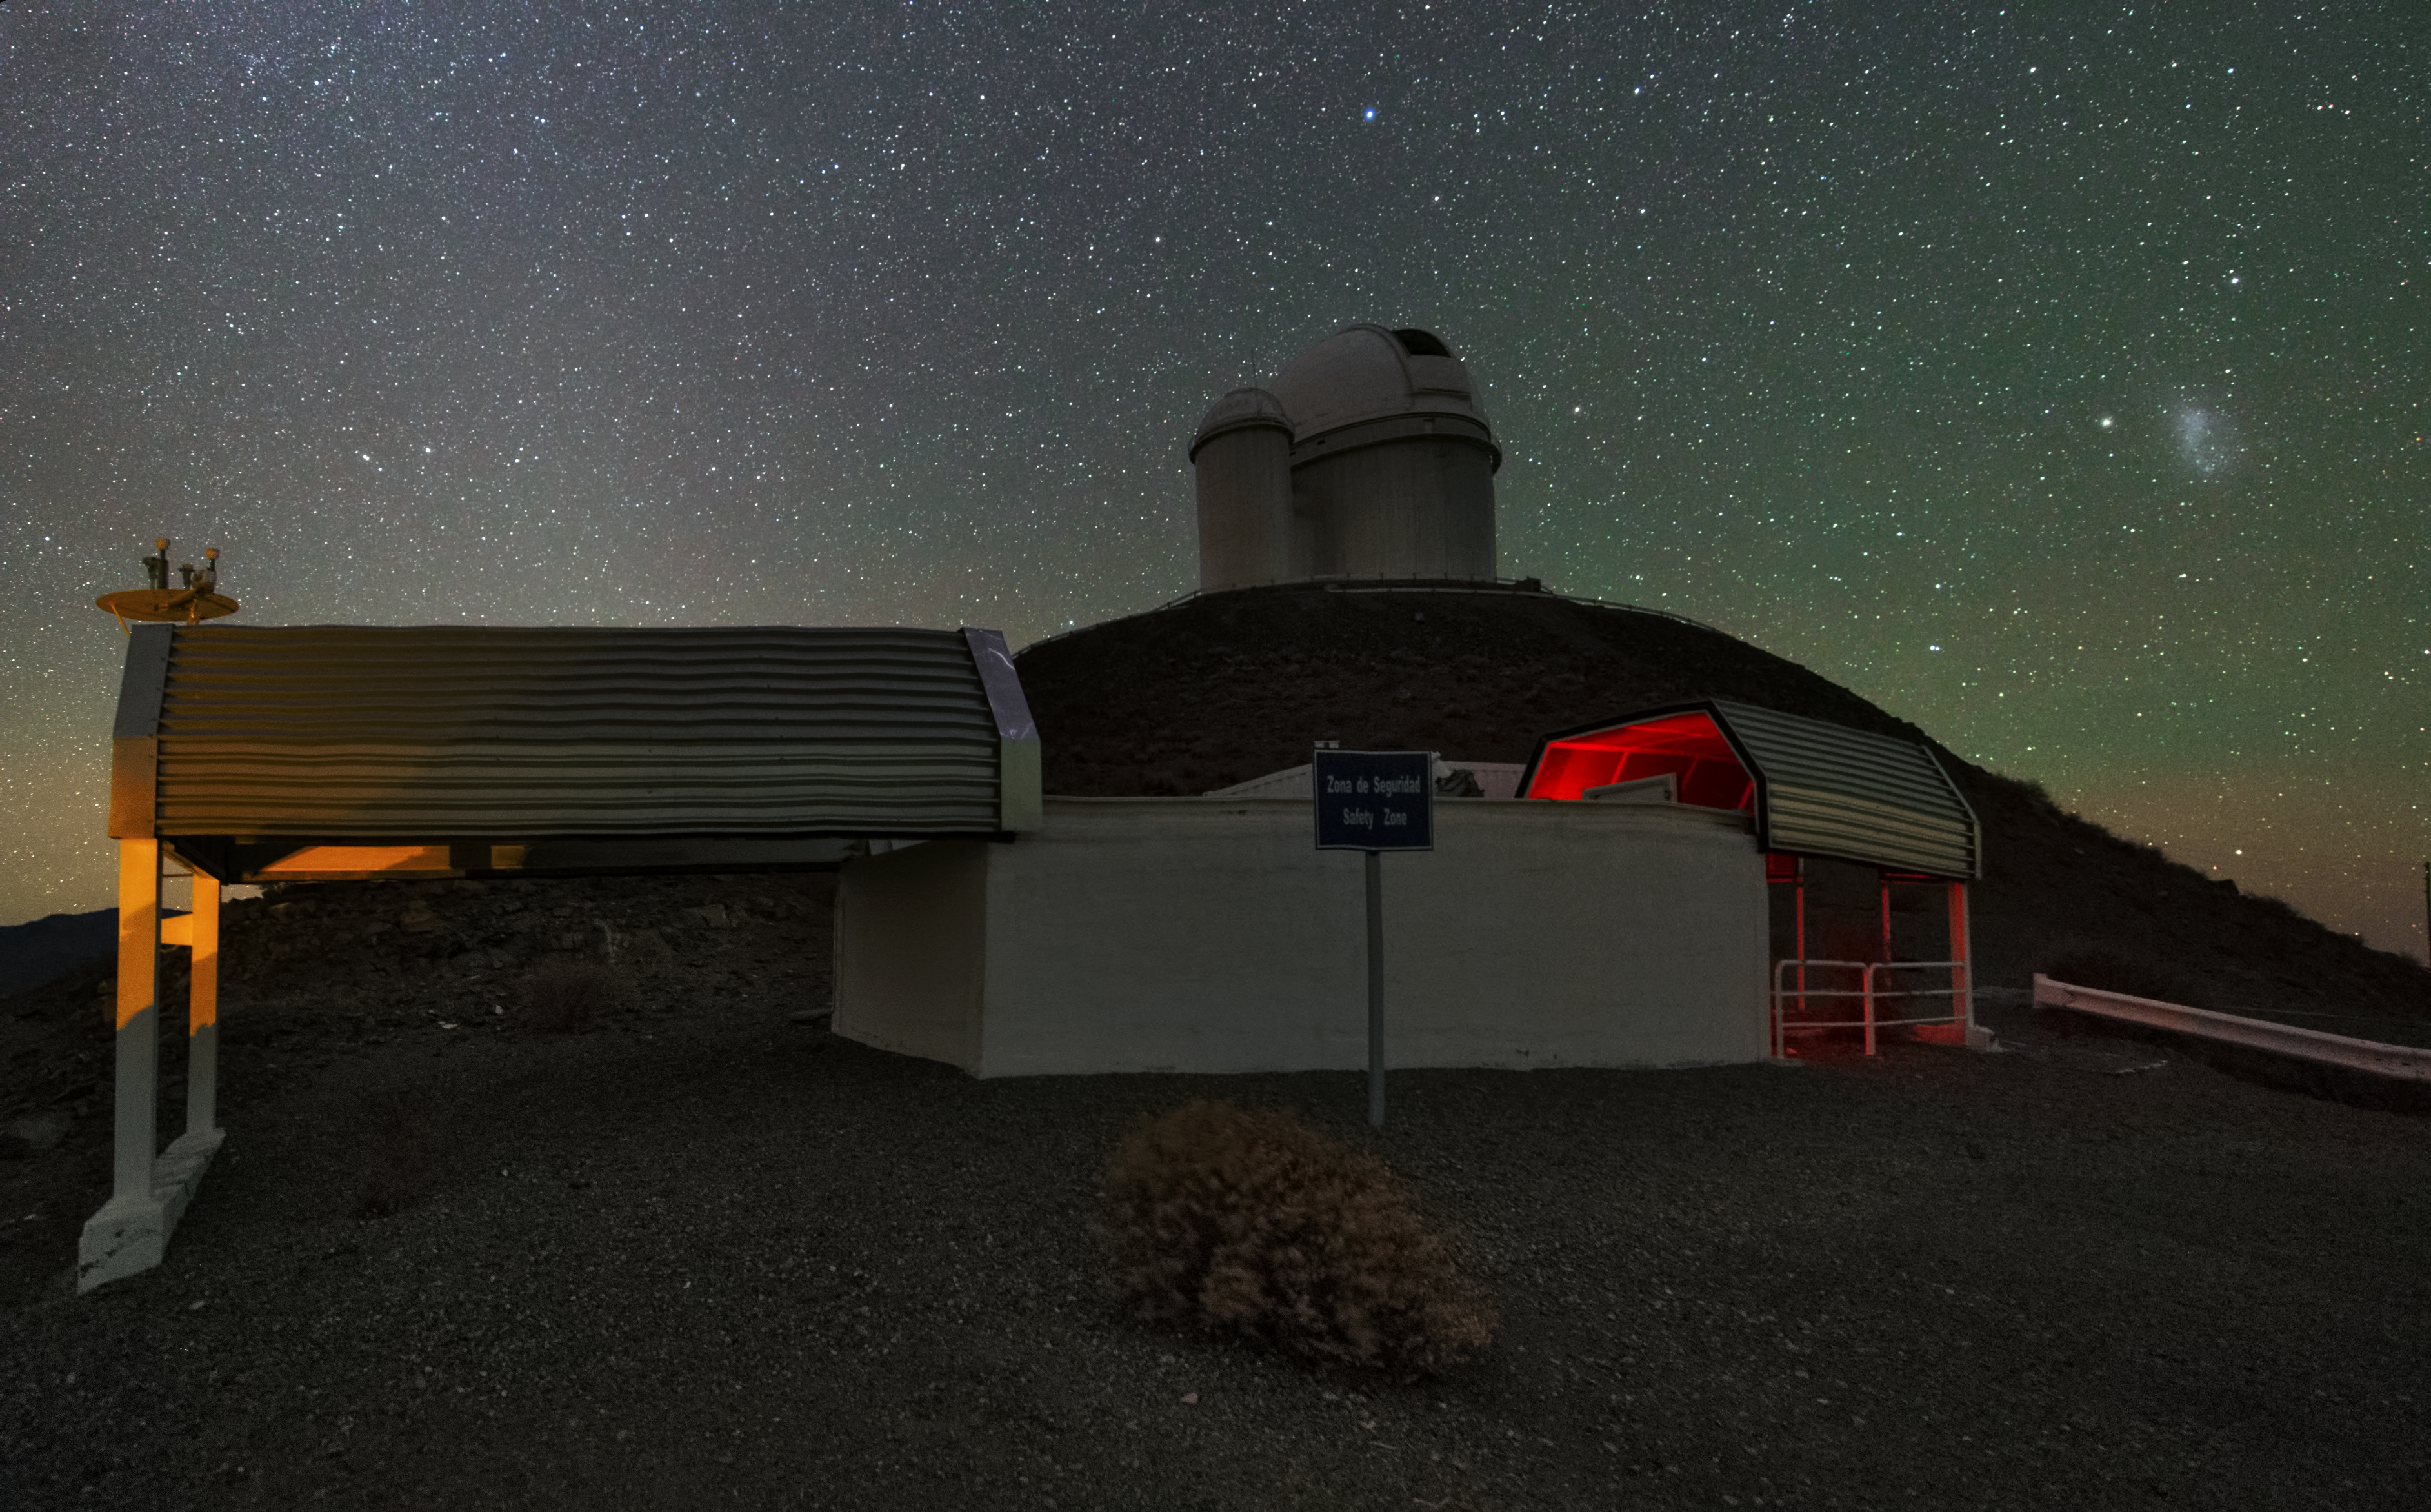

A lone giant

The ESO 3.6-metre telescope stands alone on its hill at the La Silla Observatory. The telescope, which started operation in 1977, hosts HARPS, the High Accuracy Radial velocity Planet Searcher, the world's foremost exoplanet hunter.

Credit: Y. Beletsky (LCO)/ESO